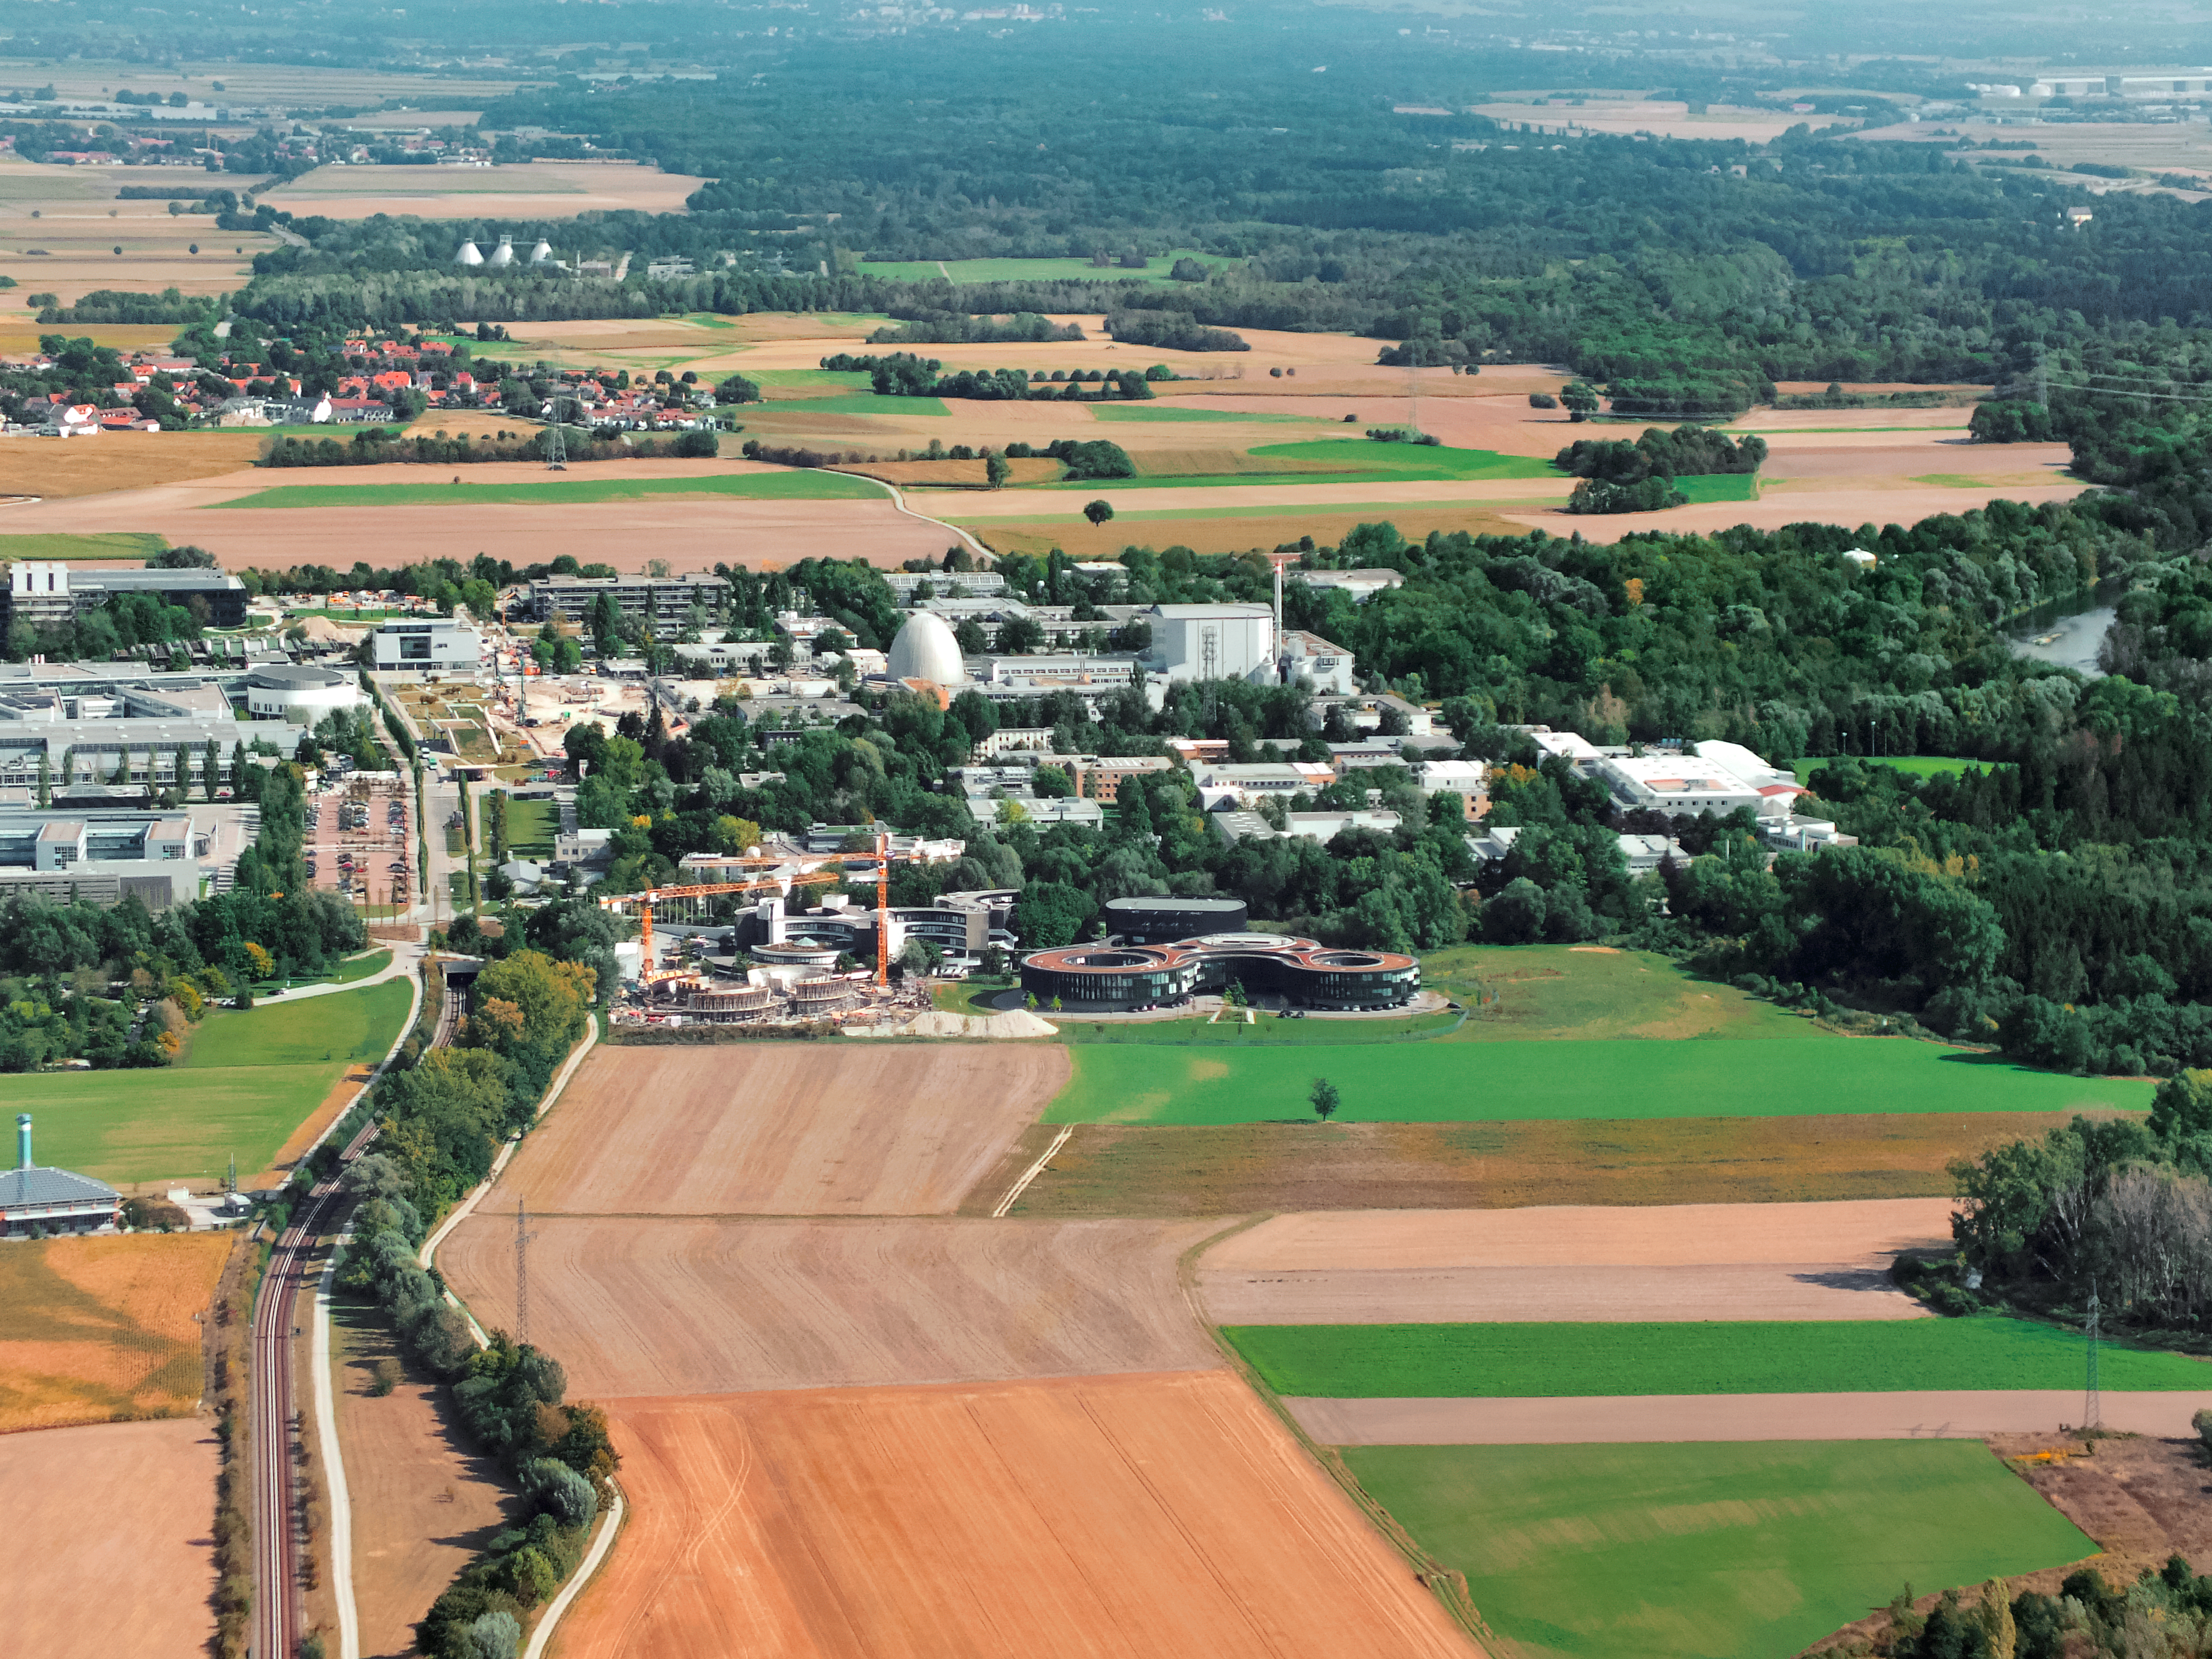

Aerial view of ESO Headquarters

In Garching bei München, nestled into the lush Bavarian landscape, are the ESO Headquarters and the ESO Supernova Planetarium and Visitor Centre, both of which are pictured in this incredible image from a ultralight plane.

At the centre of this image, the construction site of the ESO Supernova can be seen encircled by cranes. It is joined by the ESO Headquarters new extension building — identifiable through its distinct red roof.

The original ESO Headquarters building are located behind the ESO Supernova, alongside the technical building — the black, rounded building — where work on new instruments is carried out.

The river Isar, snaking through the trees, is visible to the right of the image.

Credit: ESO/E. Graf